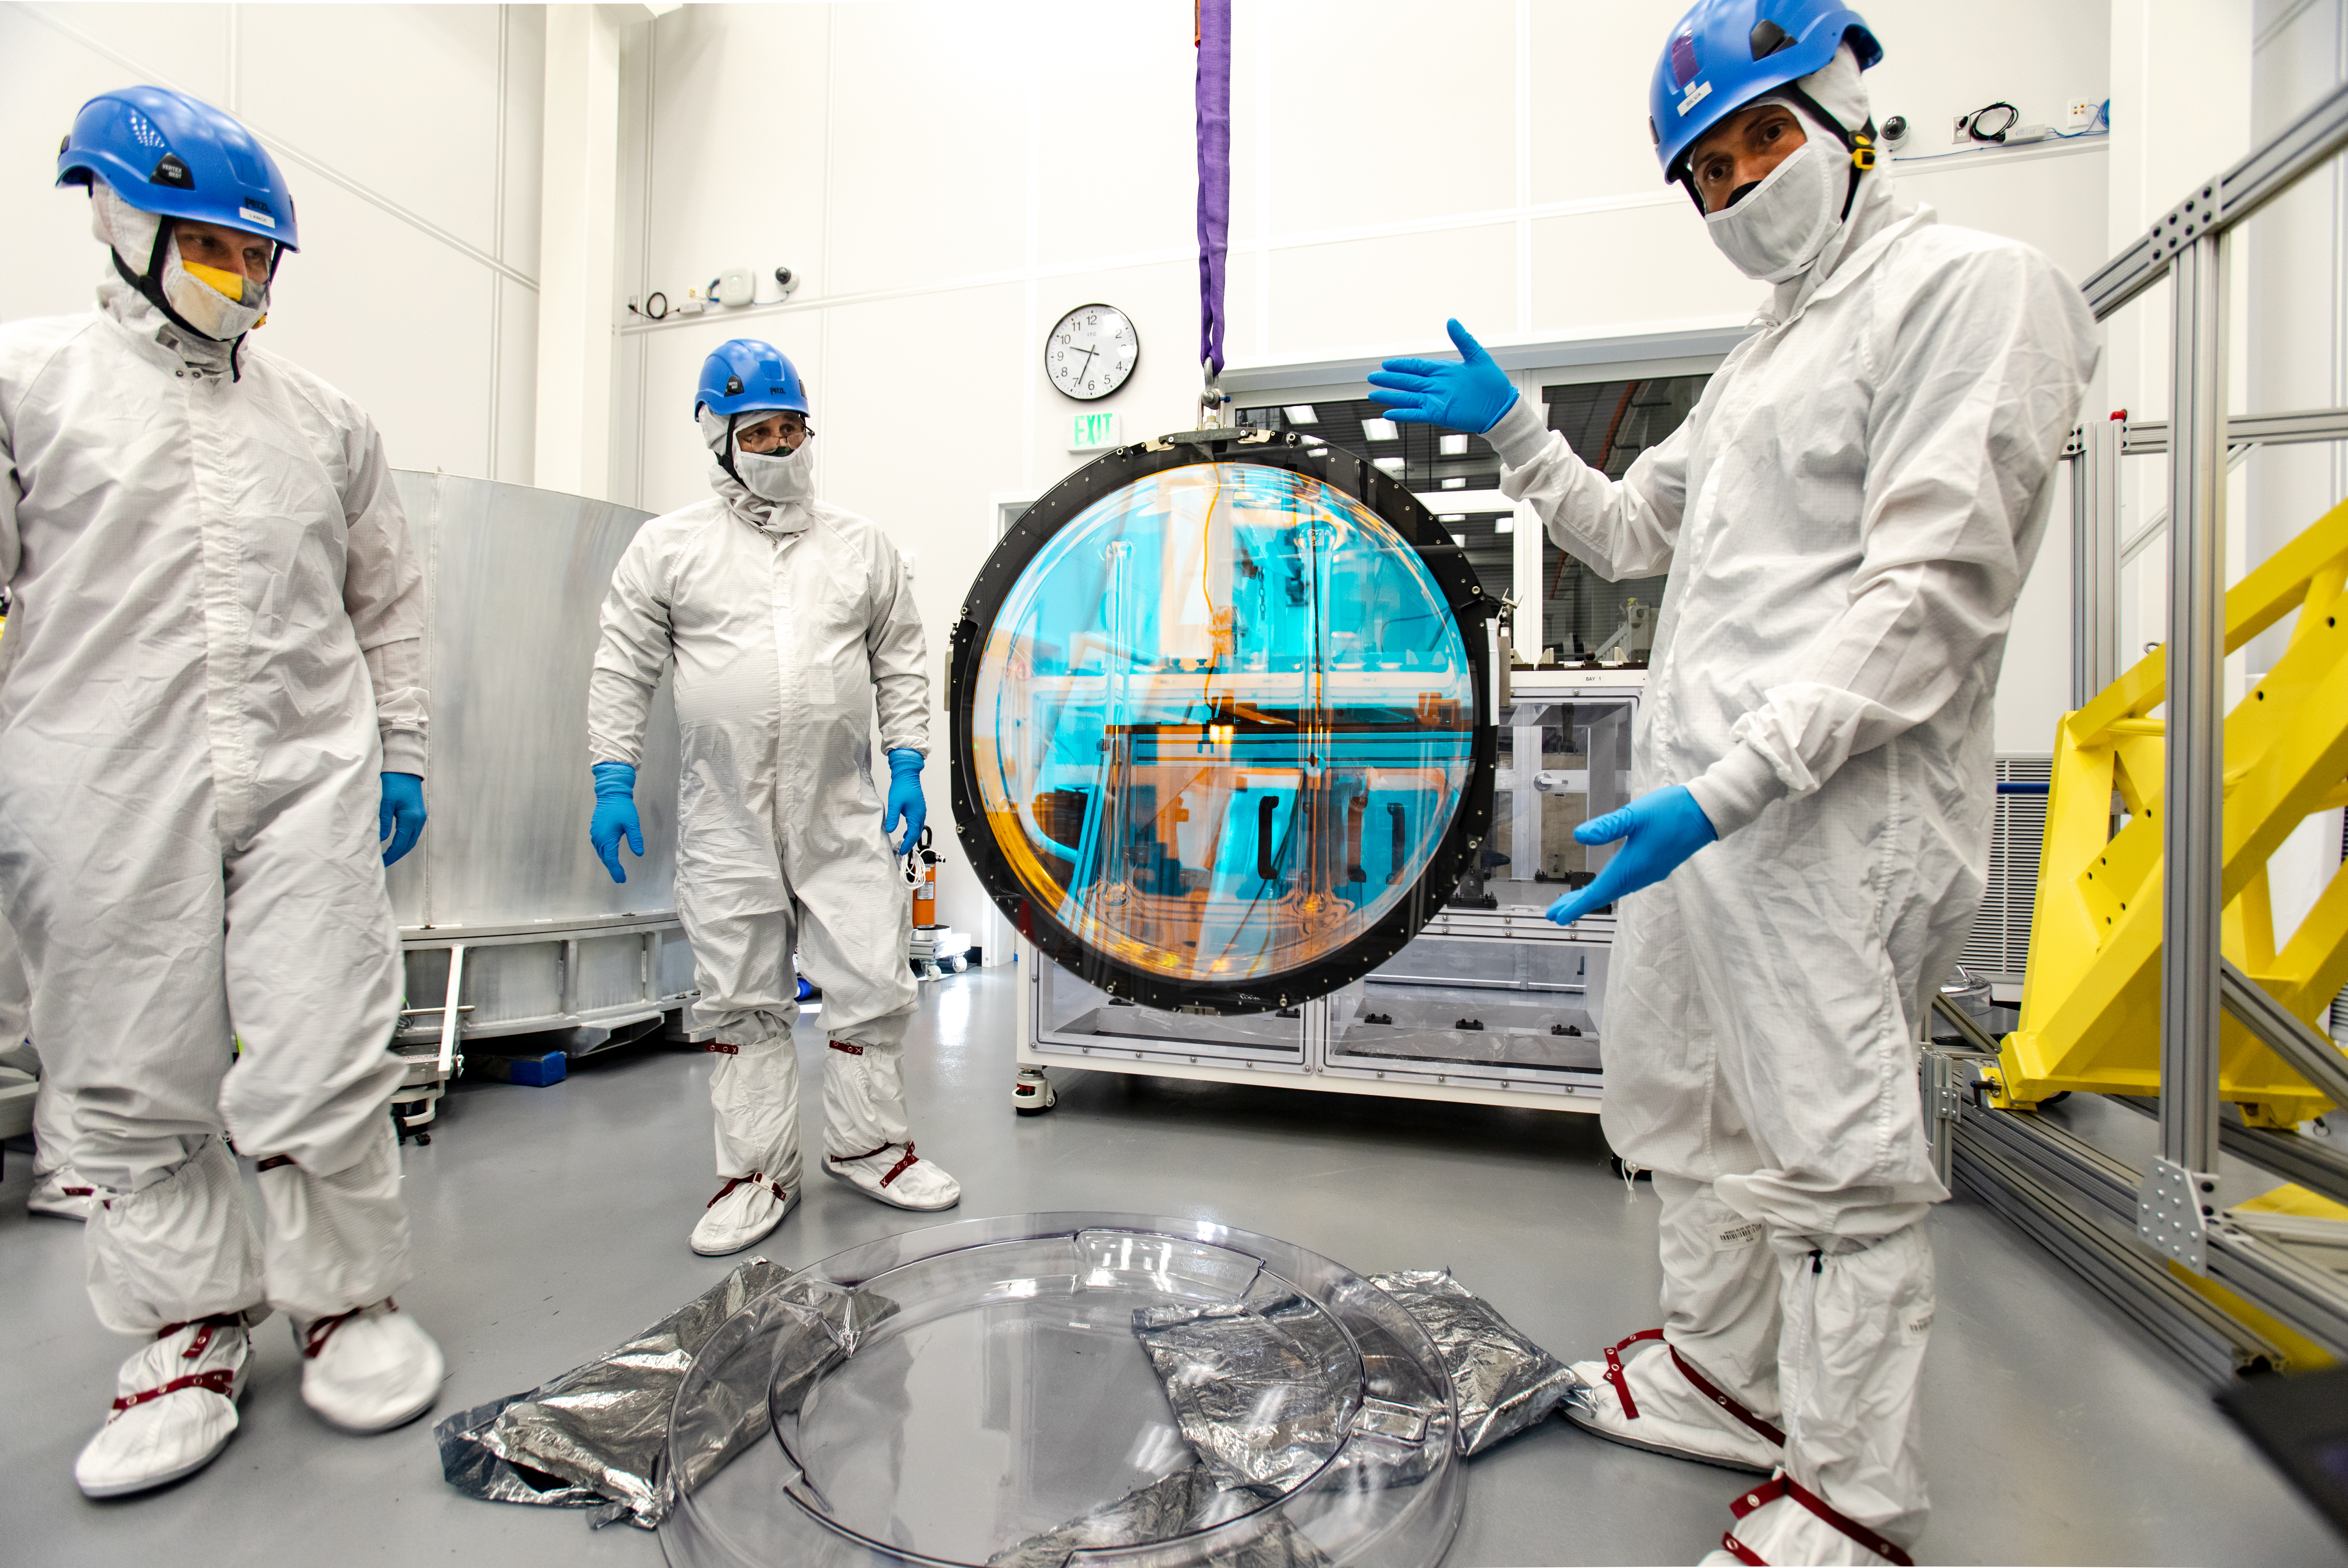

LSST R-Band Optical Filter

SLAC's LSST team carefully unpack, examine, test and store the r-band filter, the first of six optic filters that will be part of the completed LSST Camera.

Credit: Jacqueline Ramseyer Orrell/SLAC National Accelerator Laboratory